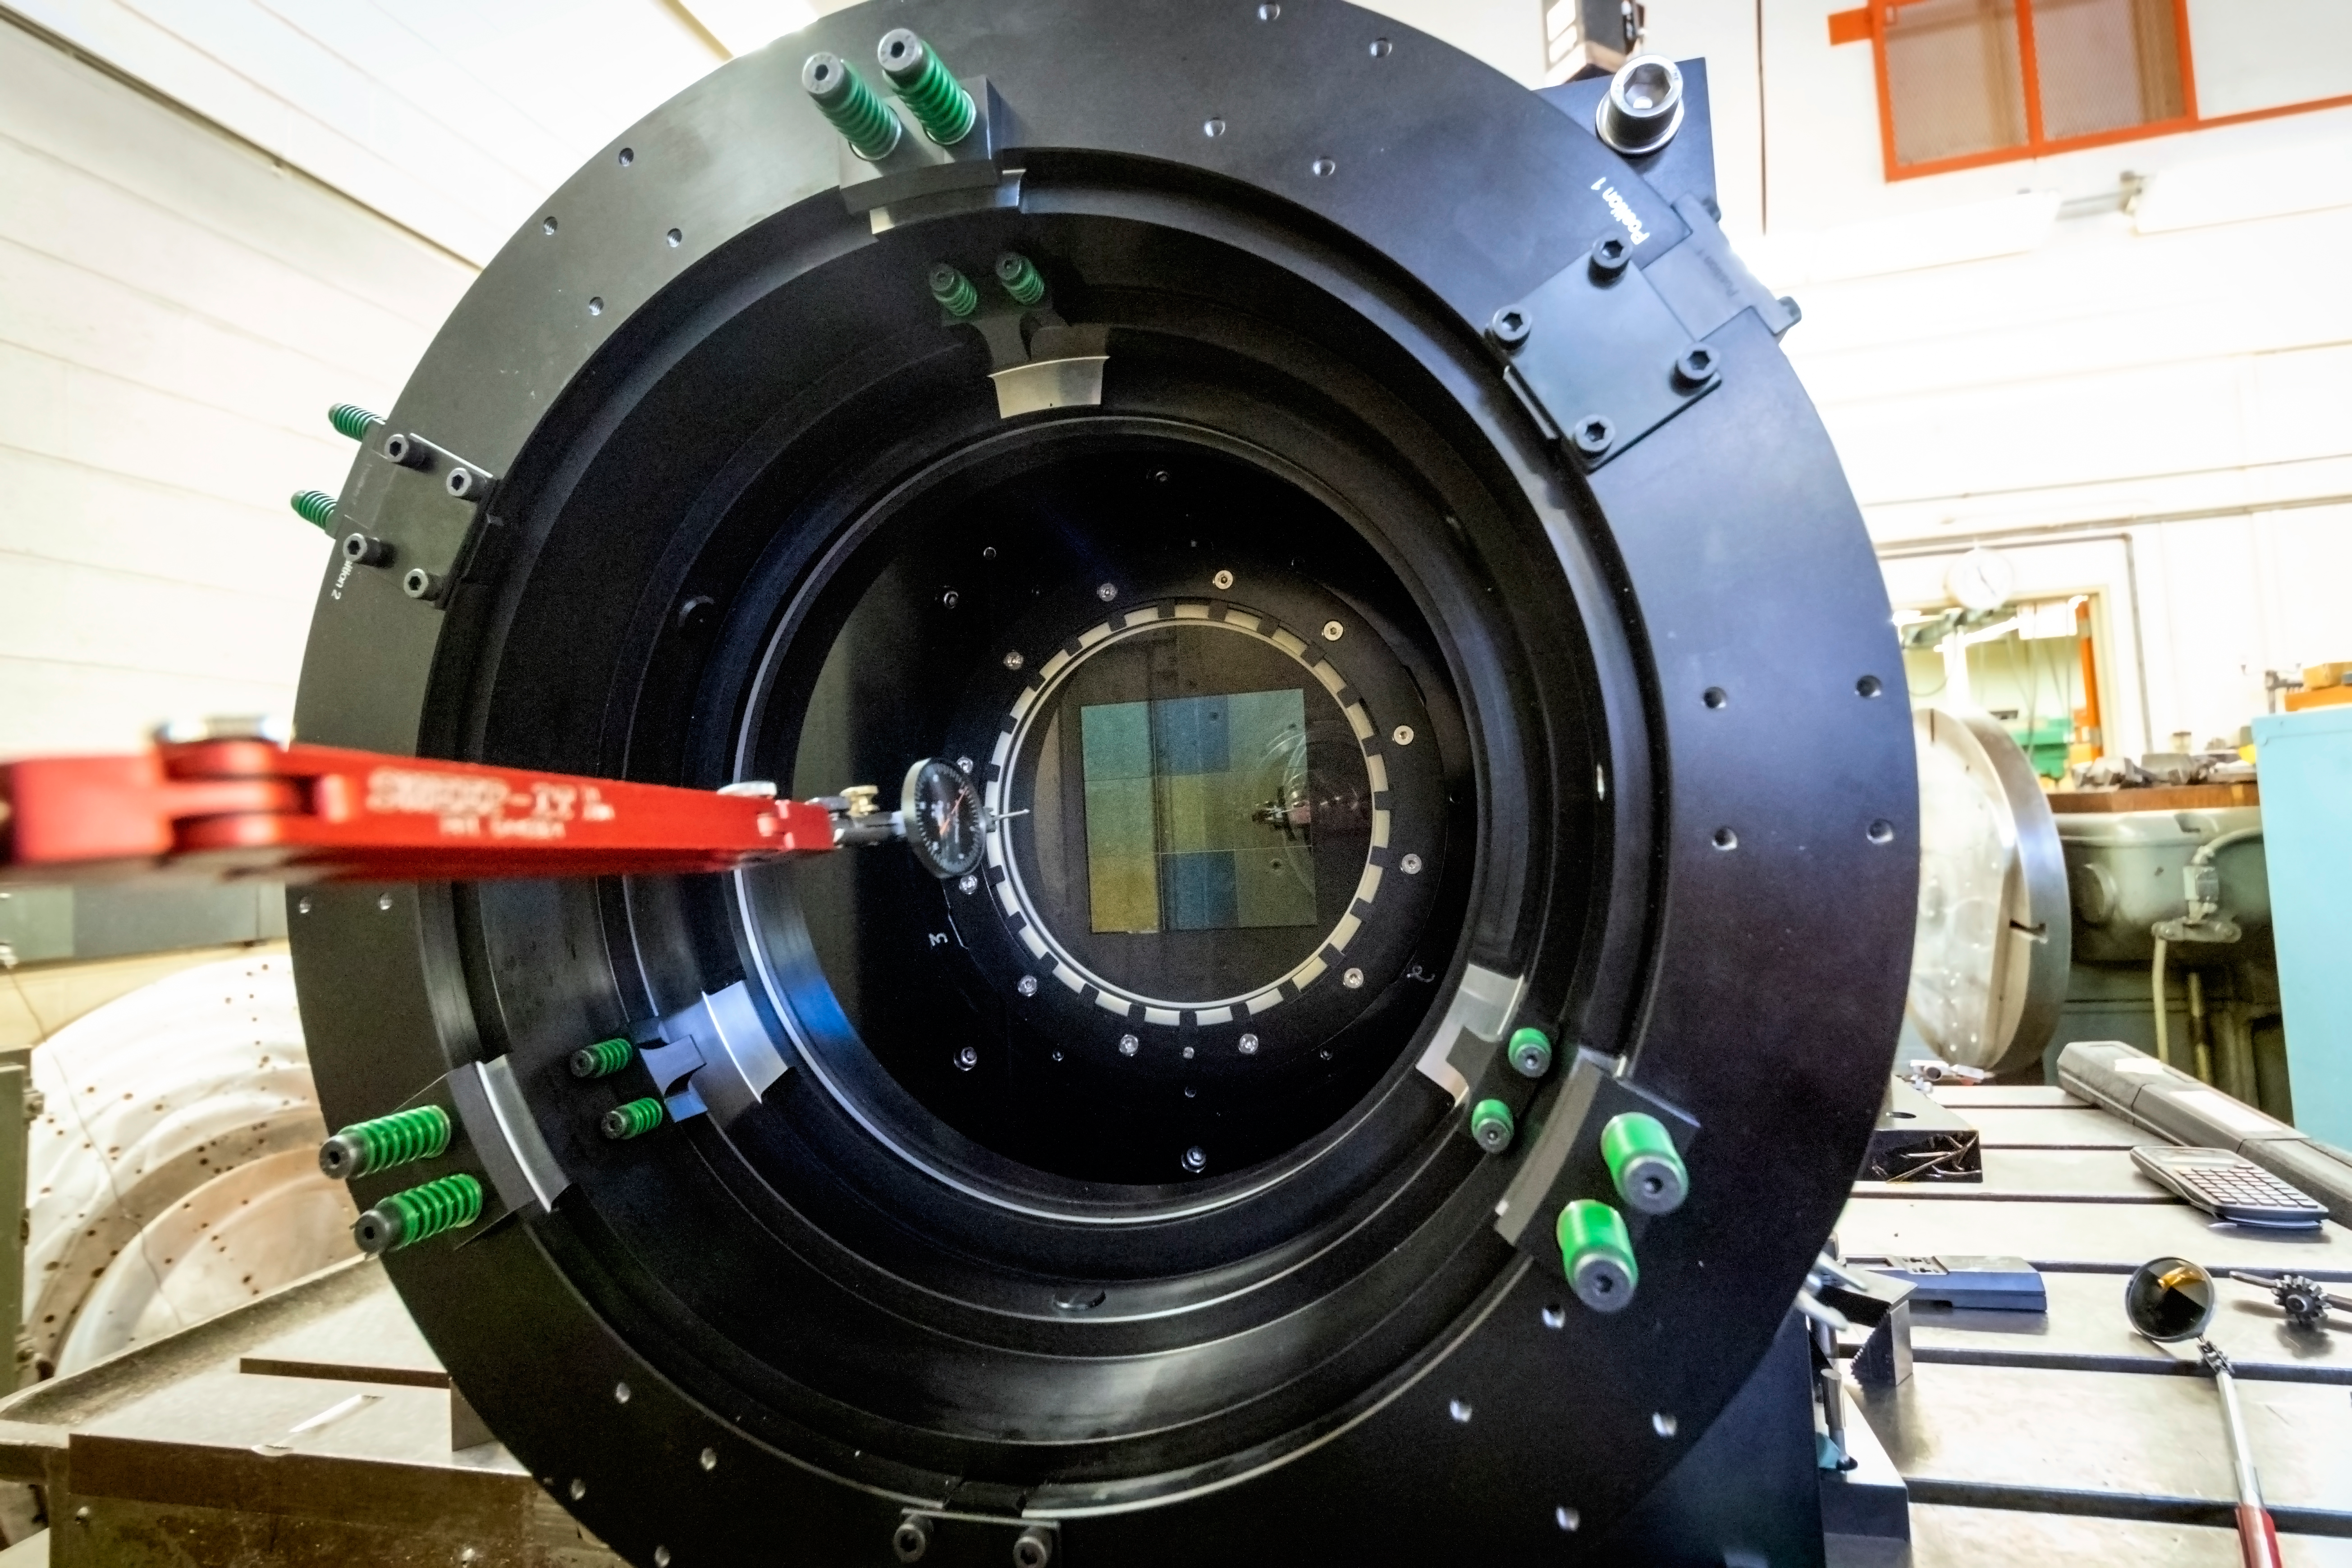

ComCam Activities in Tucson

Now that it has arrived at the Tucson instrumentation shop, the ComCam cryostat assembly (built by SLAC) will be integrated with the camera optics and parts of the telescope structure and tested under software control as it will be in Chile.

Credit: Rubin Observatory/NSF/AURA